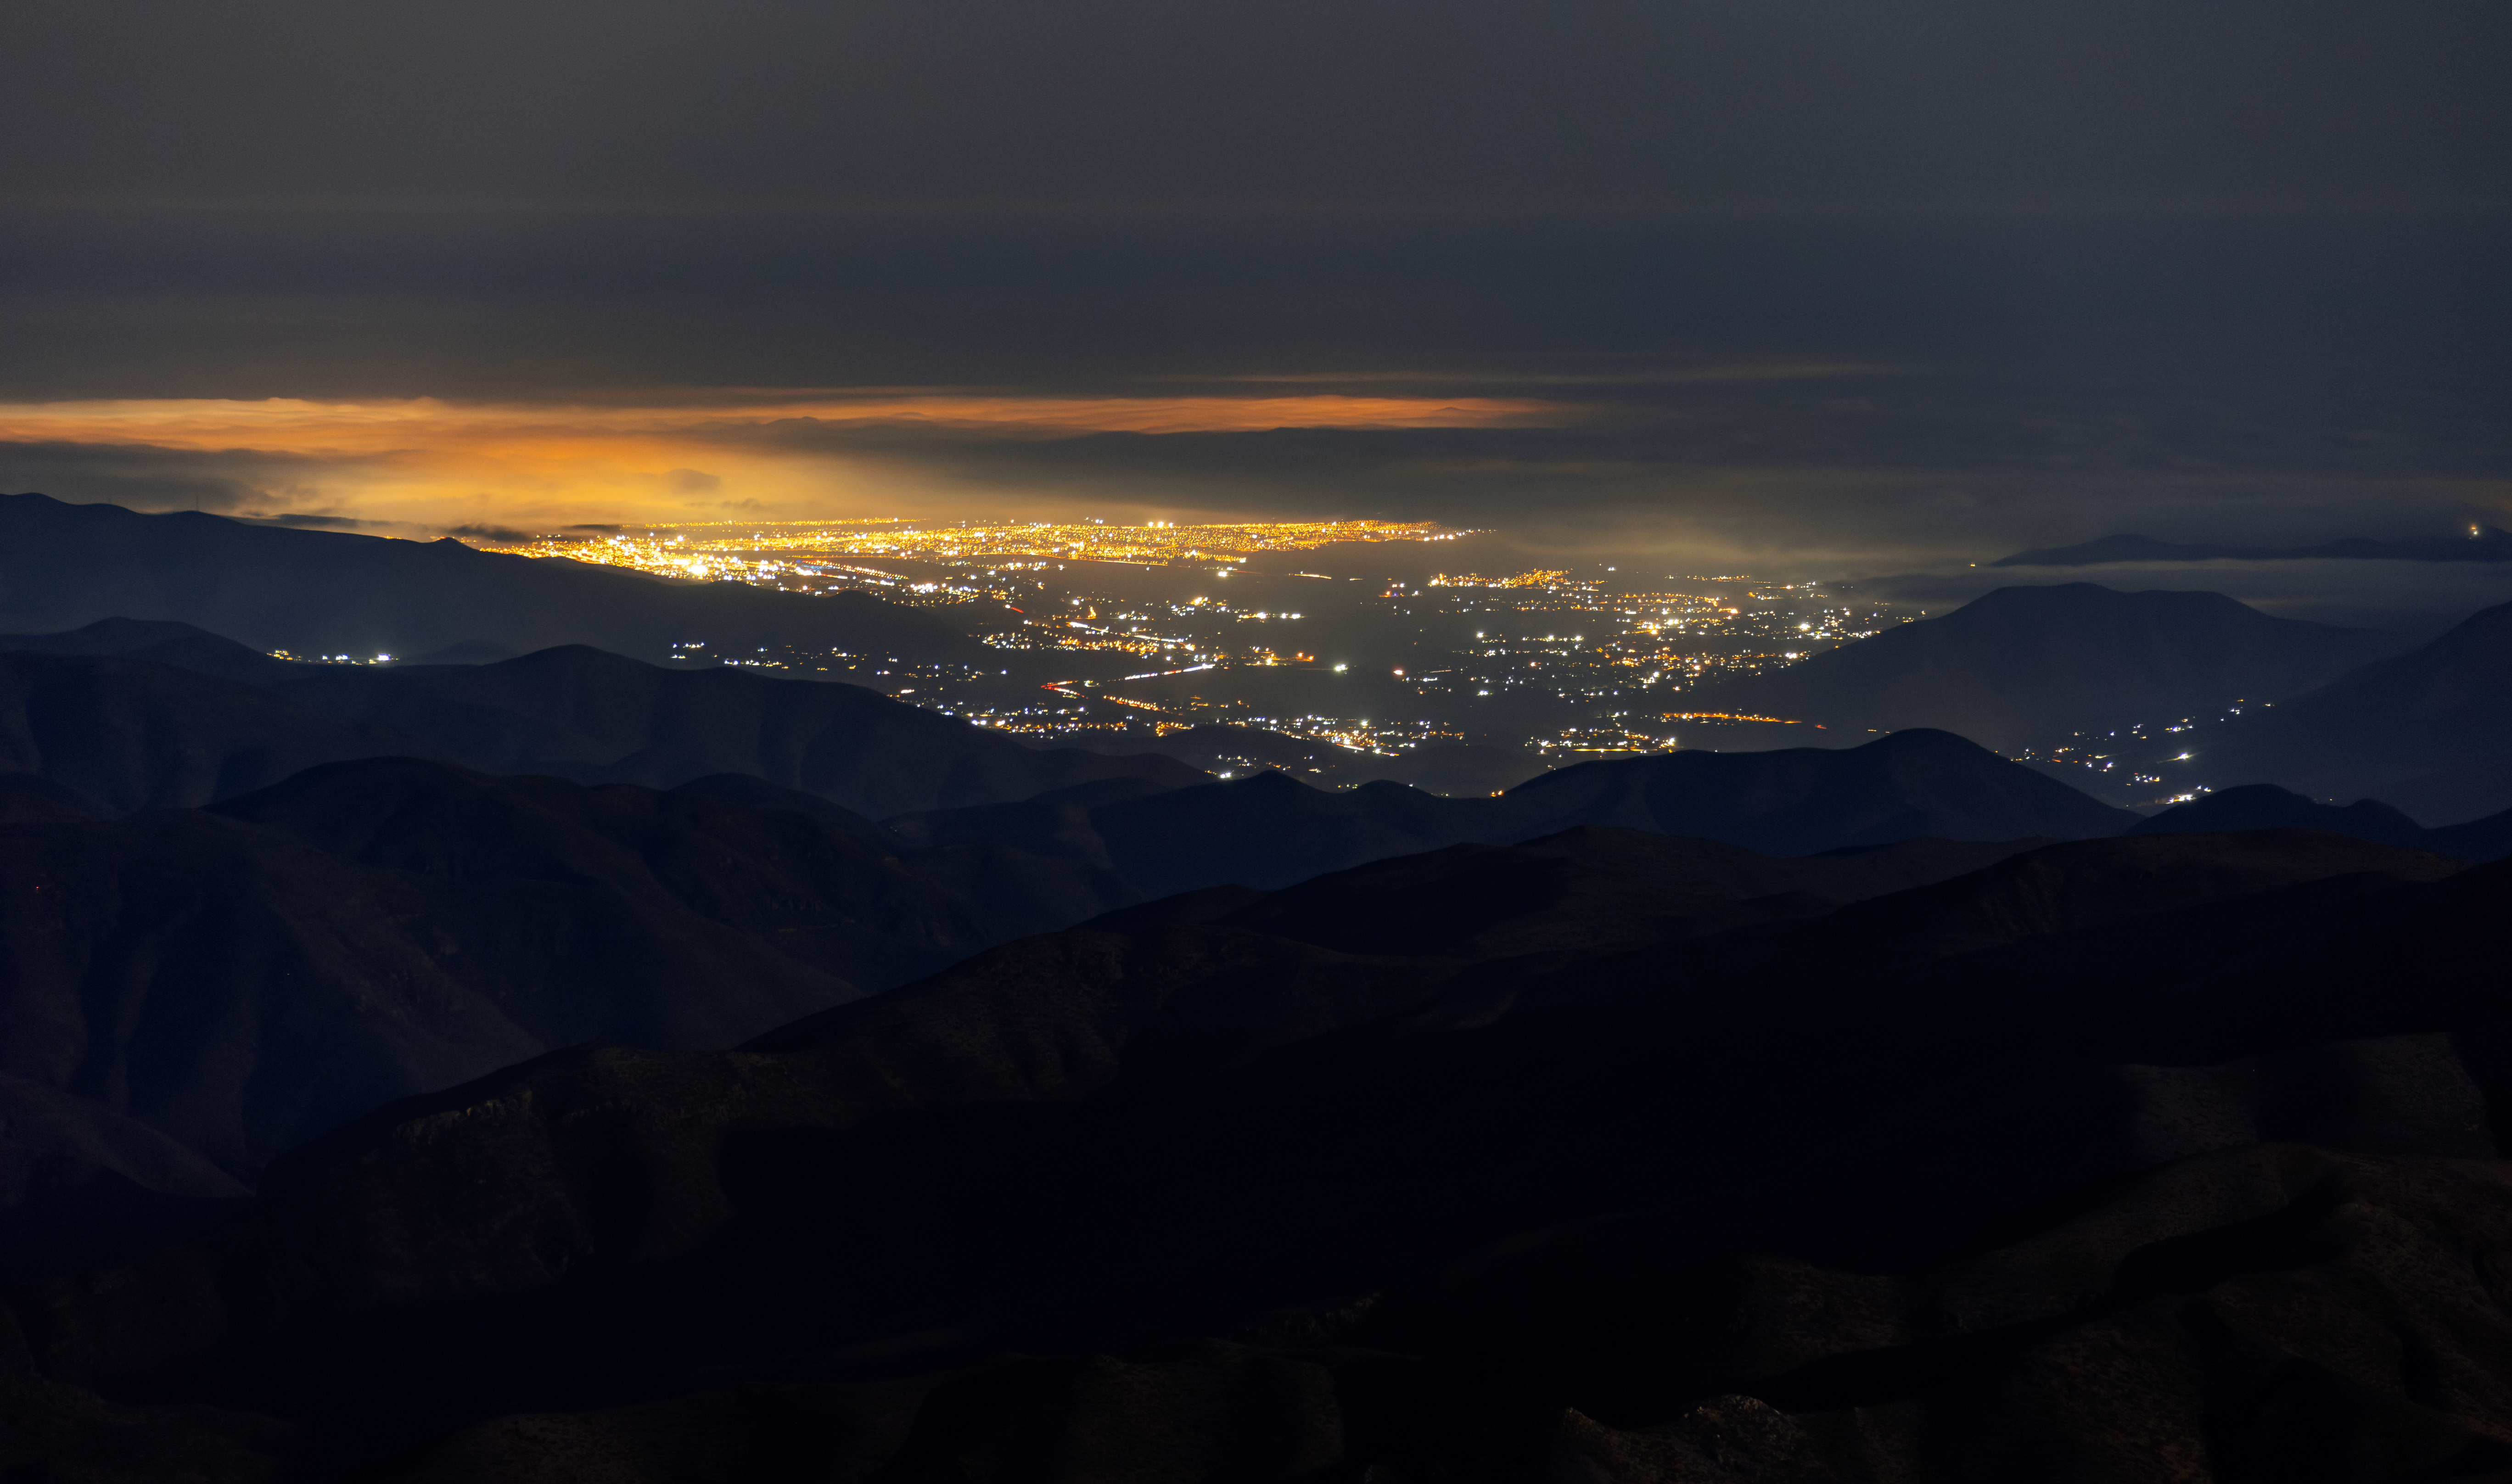

Nighttime view from Cerro Tololo Inter-American Observatory

The lights of La Serena at night, from the Cerro Tololo Inter-American Observatory in Chile.

Credit: CTIO/NOIRLab/NSF/AURA/D. Munizaga